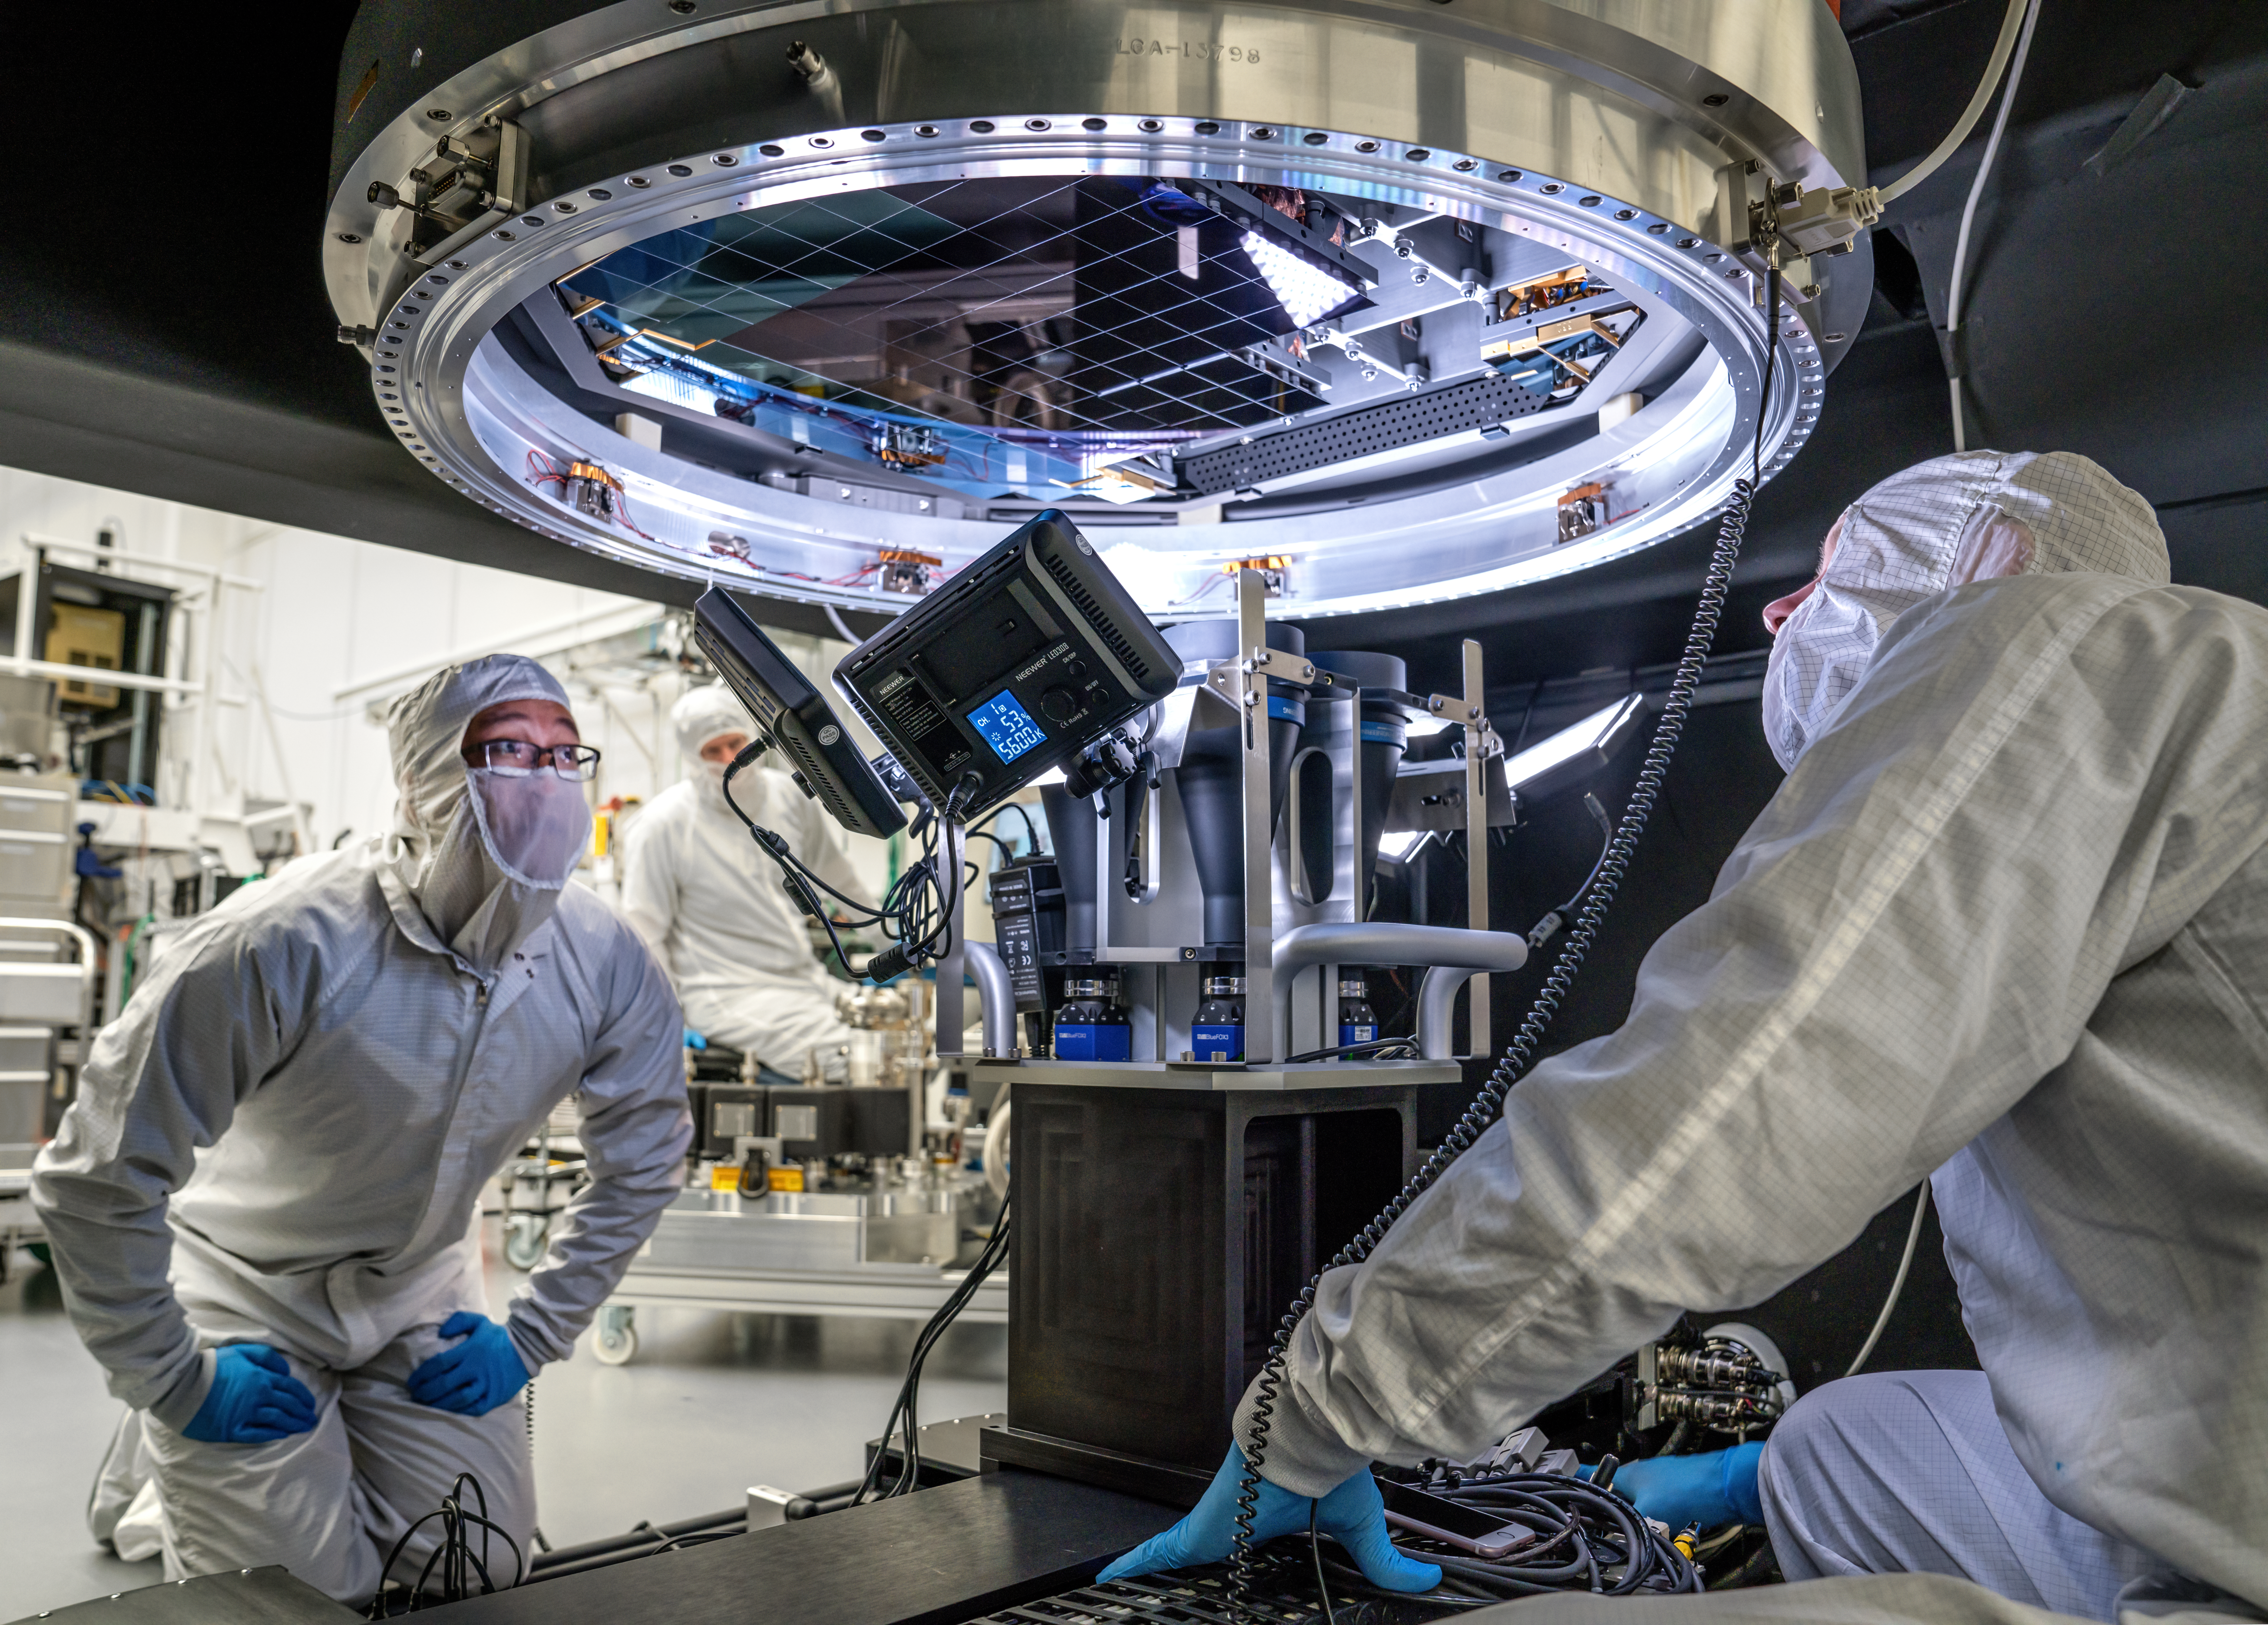

Vera C. Rubin Observatory LSST Camera Focal Plane Build 115

The 14th RTM to be installed was a particularly challenging installation which required a couple stops and conferences to discuss solutions before finally succeeding.

Credit: Jacqueline Orrell/SLAC National Accelerator Laboratory